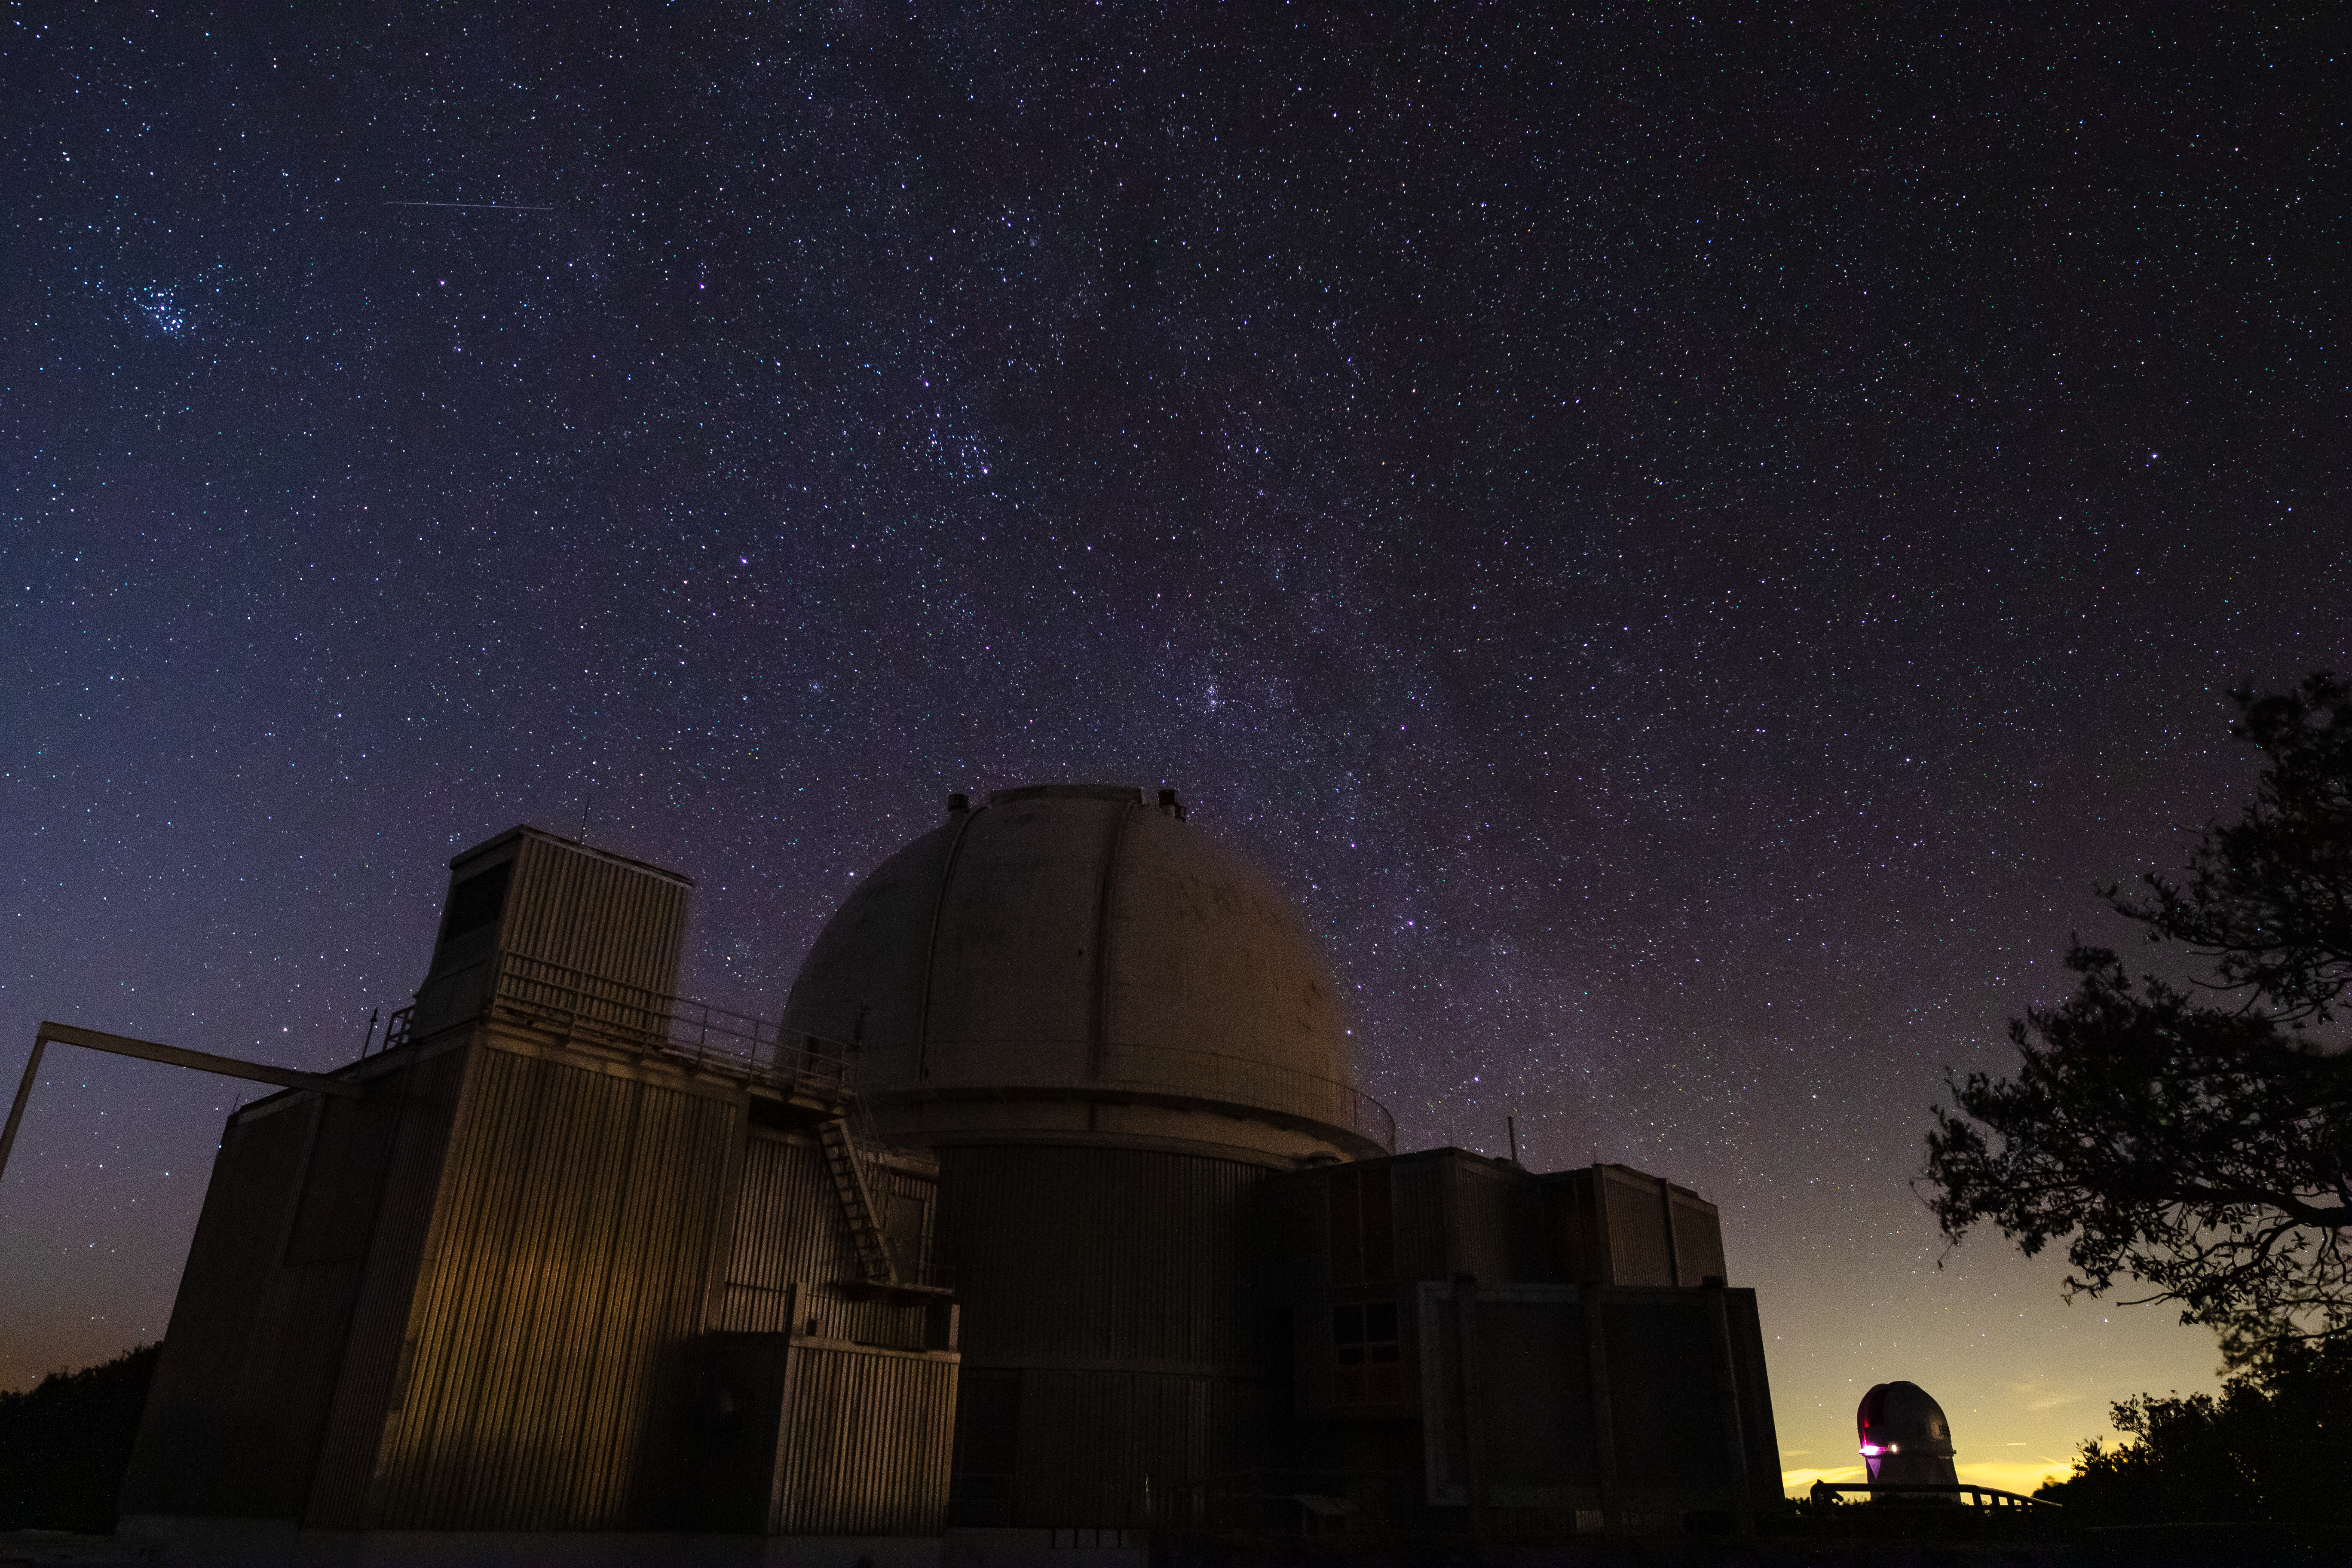

0.9-meter Coudé Feed Telescope at Night

The 0.9-meter Coudé Feed Telescope underneath a blanket of stars at Kitt Peak National Observatory in Arizona. In the background towards the upper left, one can see a faint meteor shooting across the sky.

Credit: Kitt Peak National Observatory/NOIRLab/NSF/AURA/P. Marenfeld